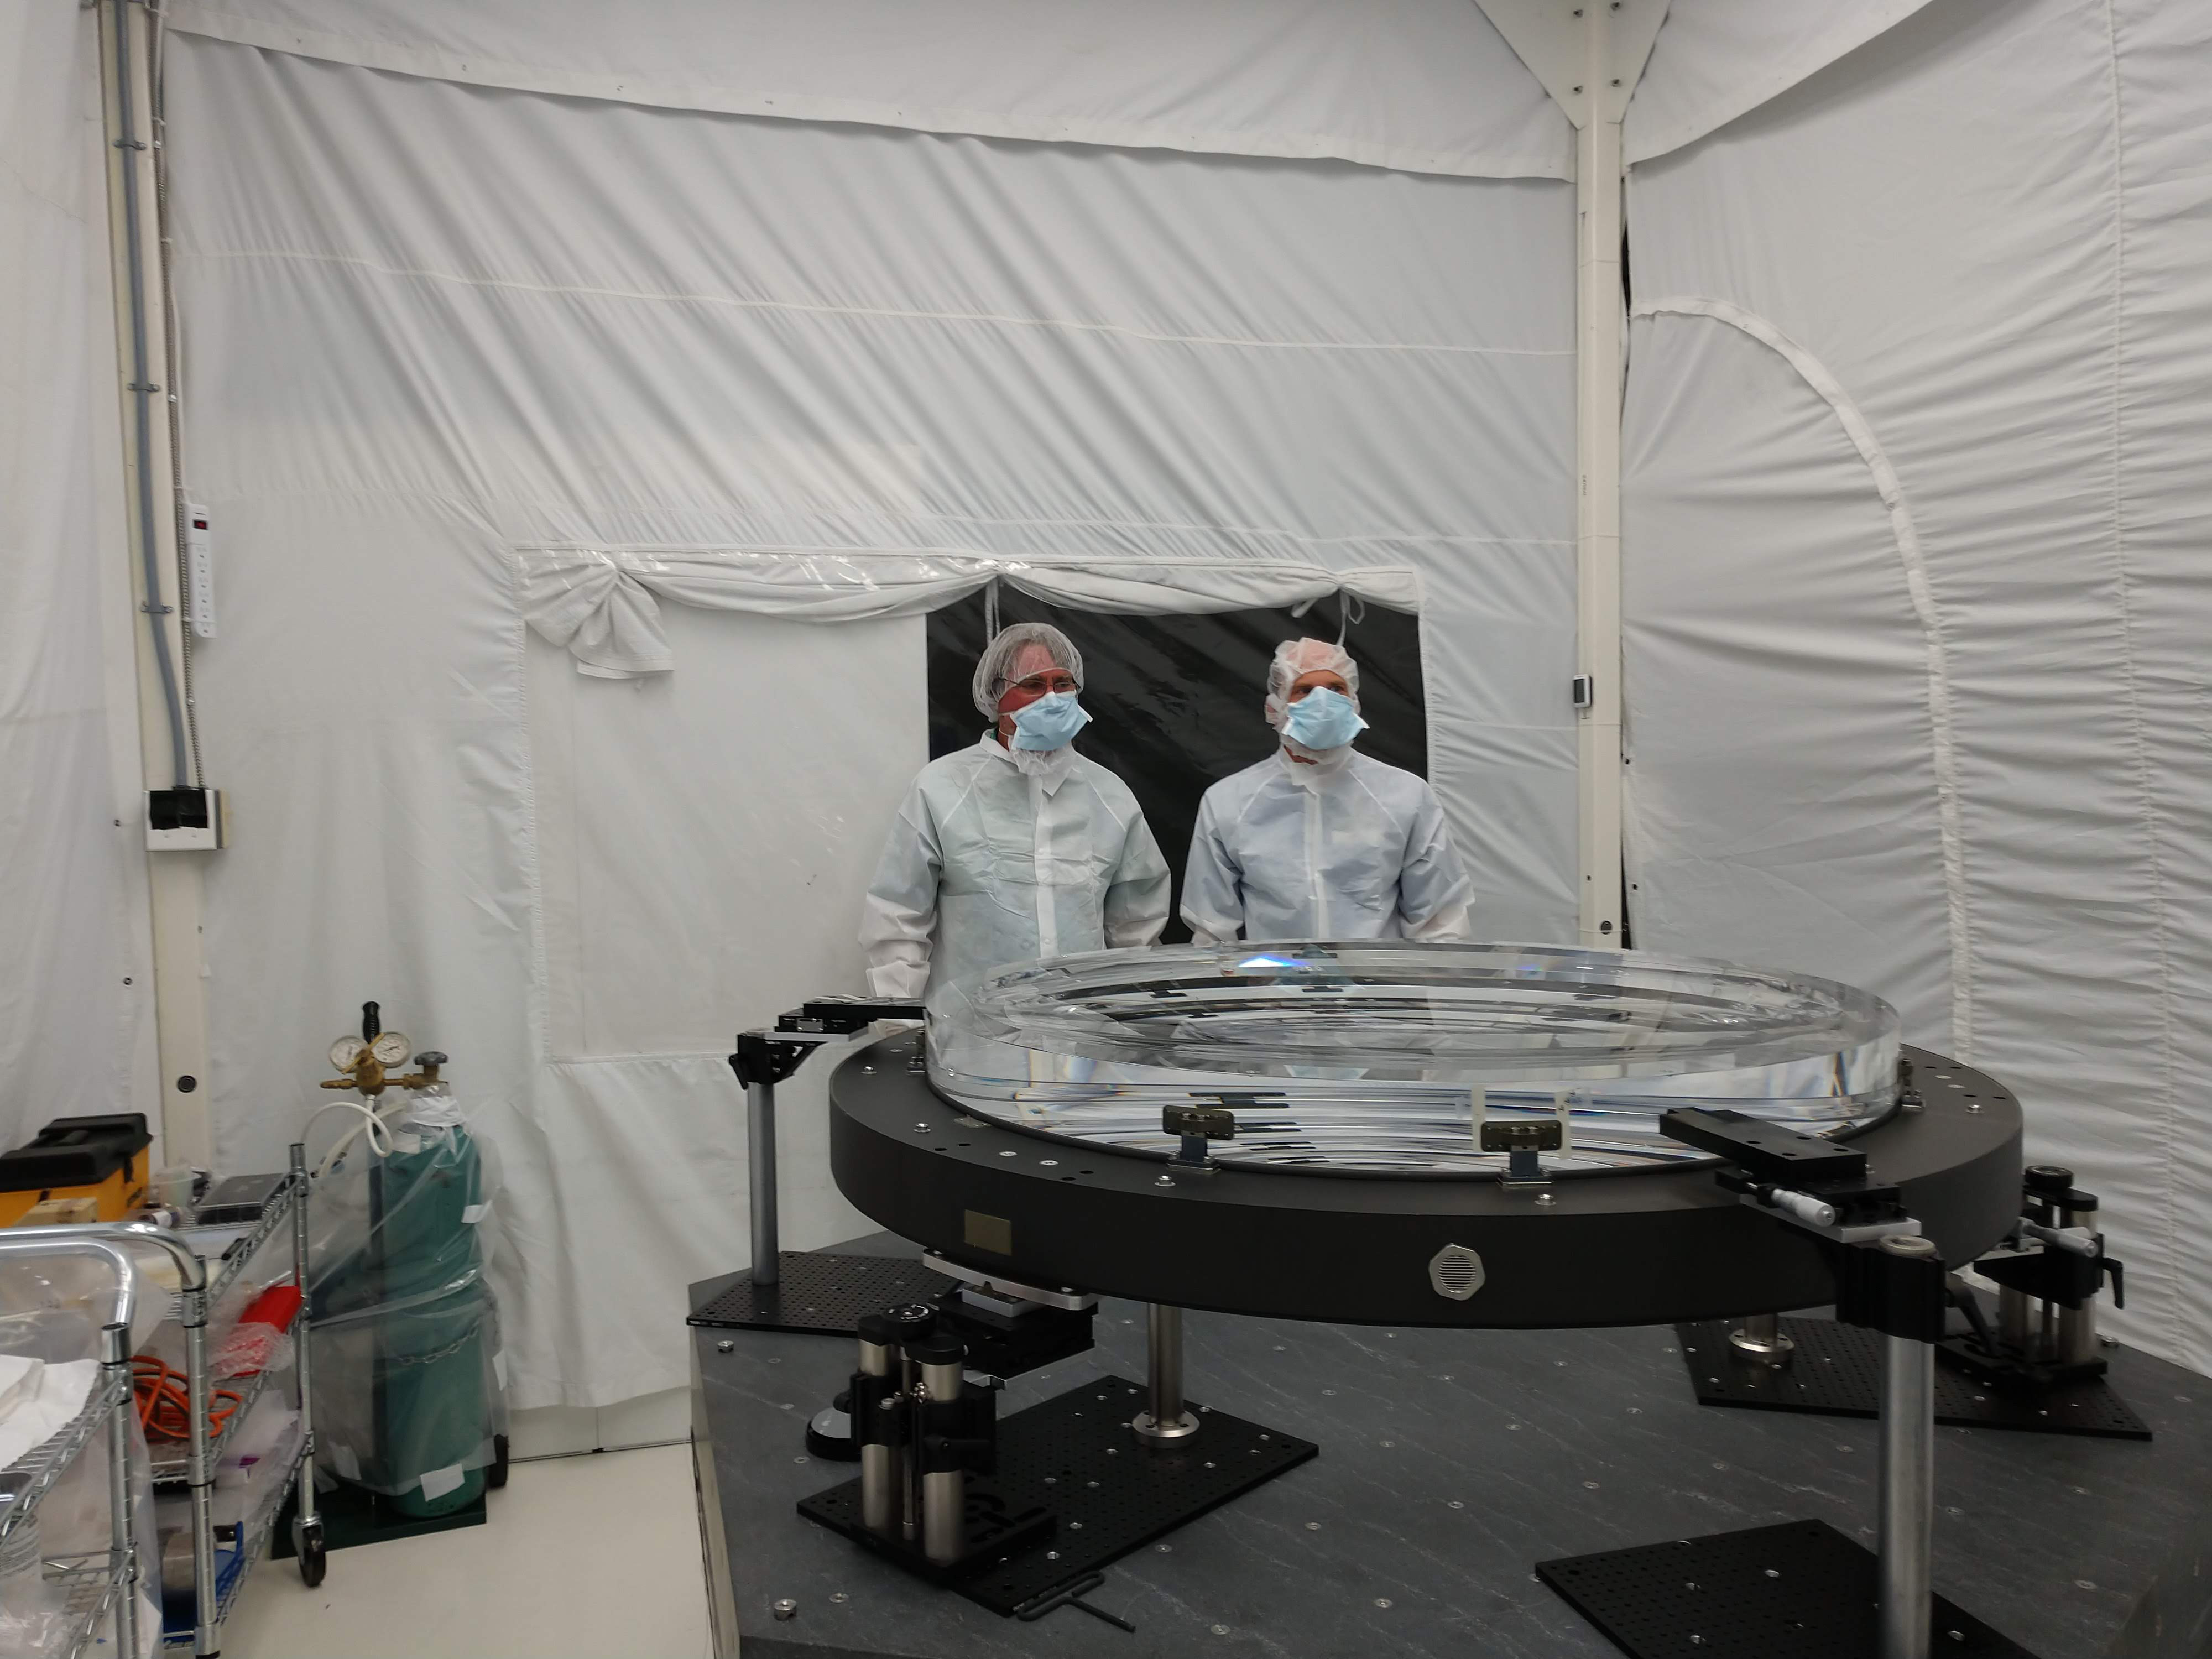

rubin-img-20180620-104512910

In June 2018 at Arizona Optical Systems (AOS), the L2 lens for the LSST Camera successfully completed a bonding process that attached the lens to the pads that will mount to the composite ring of the L1-L2 assembly. The assembly is the mechanical structure that holds the L1 and L2 lenses, maintaining the correct separation between the two. Chuck Claver and Kevin Reil visited AOS to inspect the L2 lens on June 20, 2018.

Credit: NOIRLab/ Vera C. Rubin Observatory/ NSF/ AURA